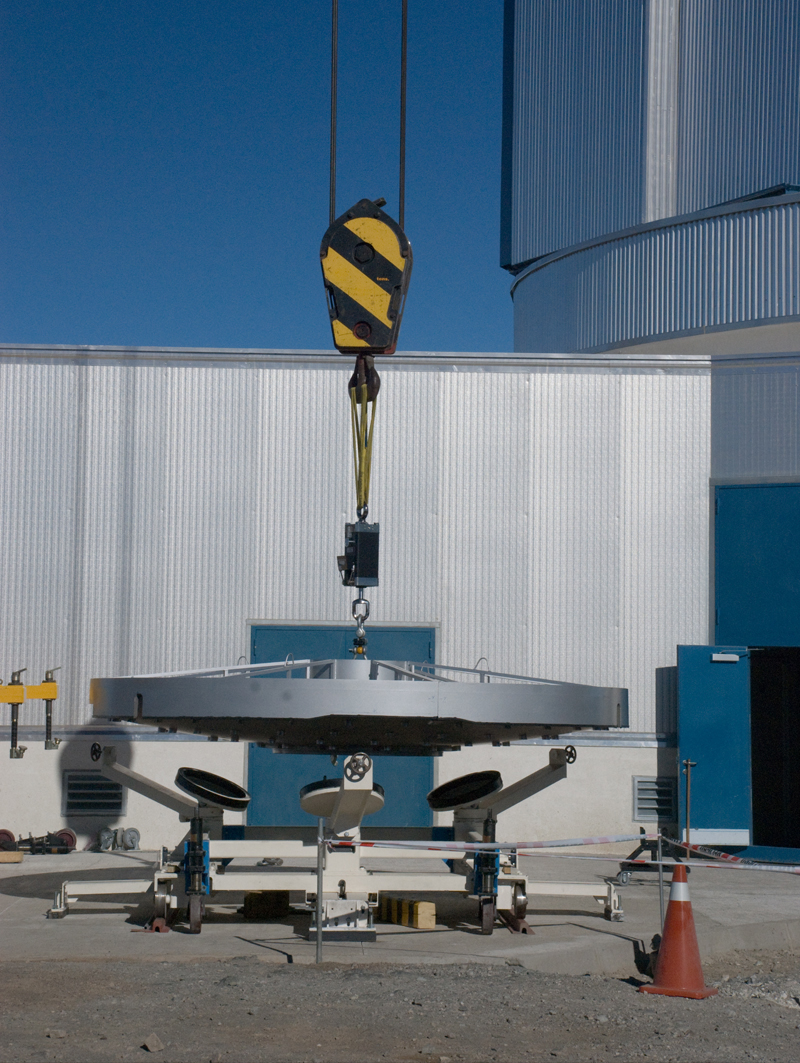

Installing the VISTA mirror

A 4.1-metre diameter primary mirror, a vital part of the world''s newest and fastest survey telescope, VISTA (the Visible and Infrared Survey Telescope for Astronomy) has been delivered to its new mountaintop home at Cerro Paranal, Chile. The mirror arrived over the Easter weekend (22 to 23 March 2008) at the Paranal Observatory where the telescope has been assembled at an altitude of 2518m, in Chile''s Atacama Desert.

Credit: ESO/H. Boffin